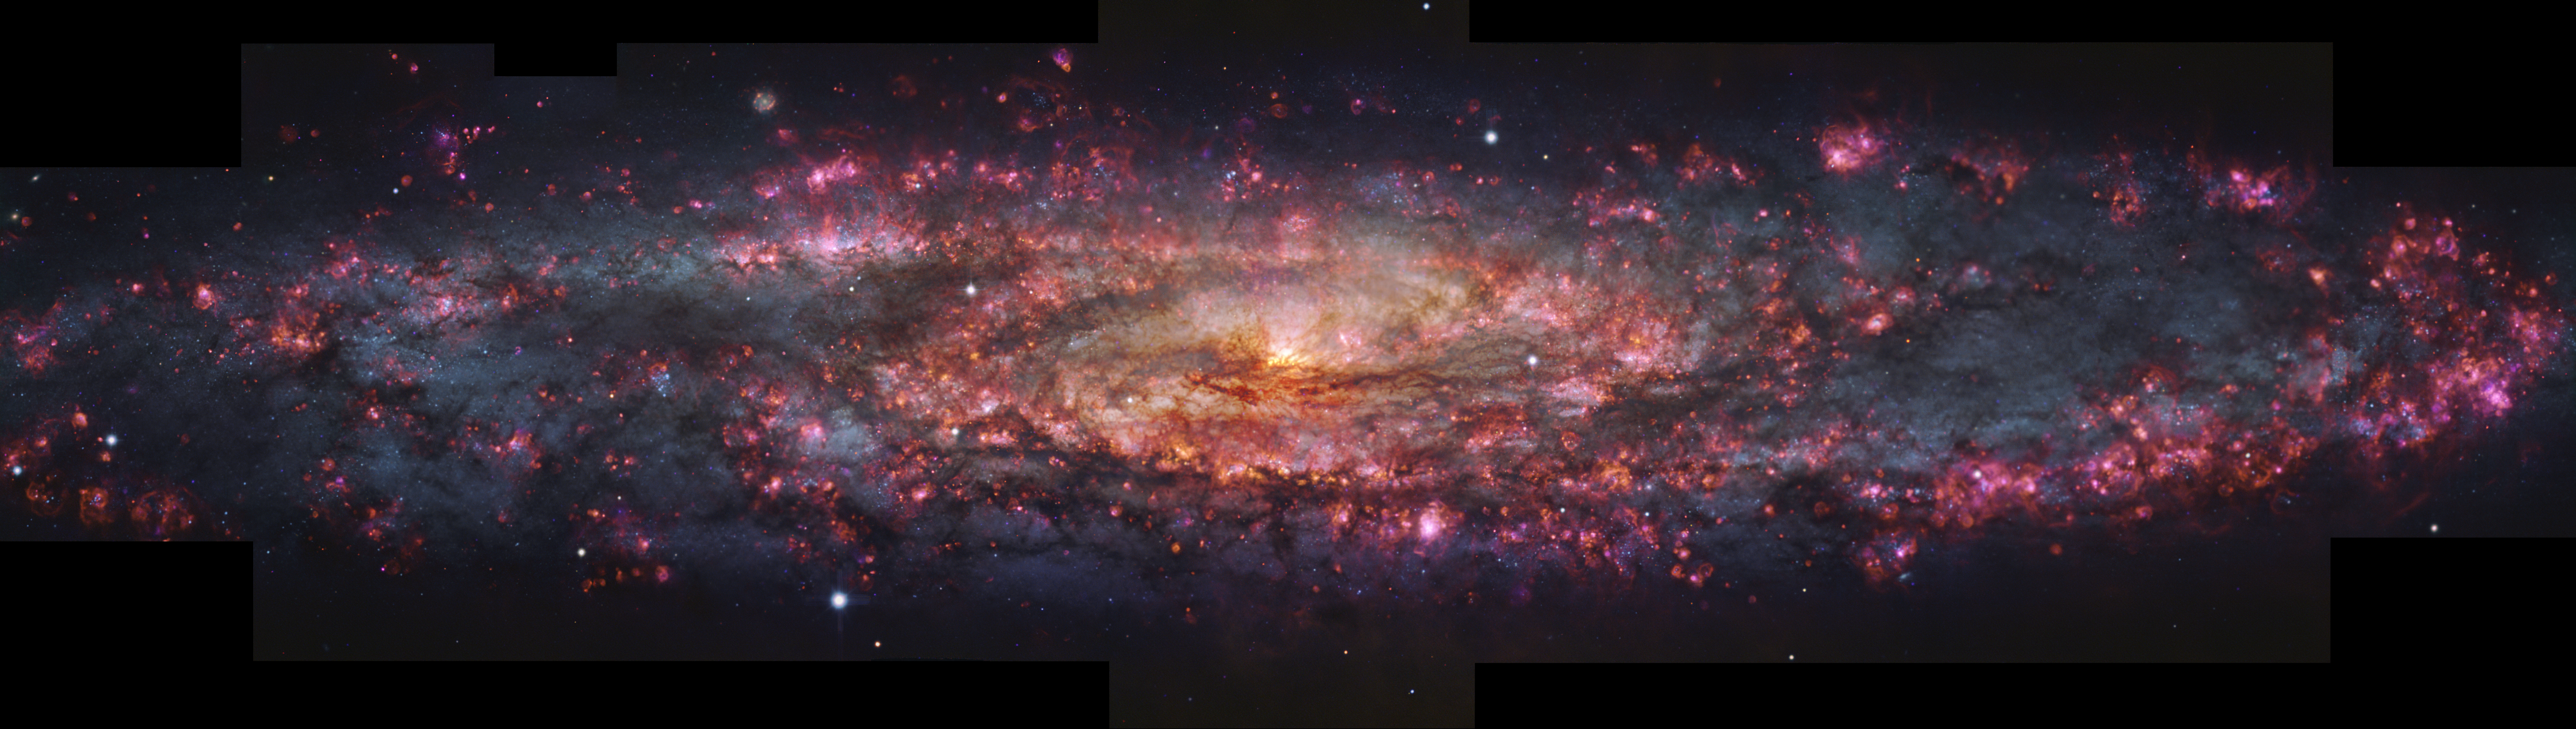

MUSE view of the Sculptor Galaxy

This image shows a detailed, thousand-colour image of the Sculptor Galaxy captured with the MUSE instrument at ESO’s Very Large Telescope (VLT). Regions of pink light are spread throughout this whole galactic snapshot, which come from ionised hydrogen in star-forming regions. These areas have been overlaid on a map of already formed stars in Sculptor to create the mix of pinks and blues seen here.

Credit: ESO/E. Congiu et al.